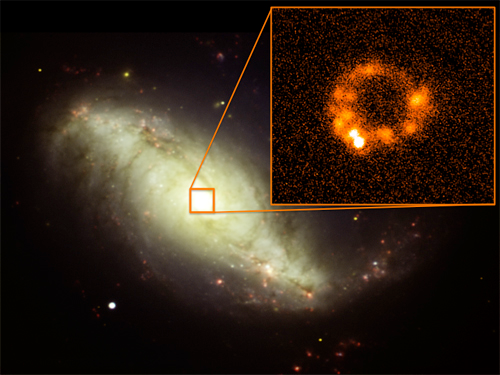

NGC 7552 taken by T-ReCS

The contest image, with an inset of a mid-infrared image of the center of NGC 7552 taken by T-ReCS with the Qa filter at 18.3 microns. The mid-infrared image shows a ring of dust clouds, heated by the stars that formed within the clouds some 50 million years ago.

Credit: International Gemini Observatory/NOIRLab/NSF/AURA